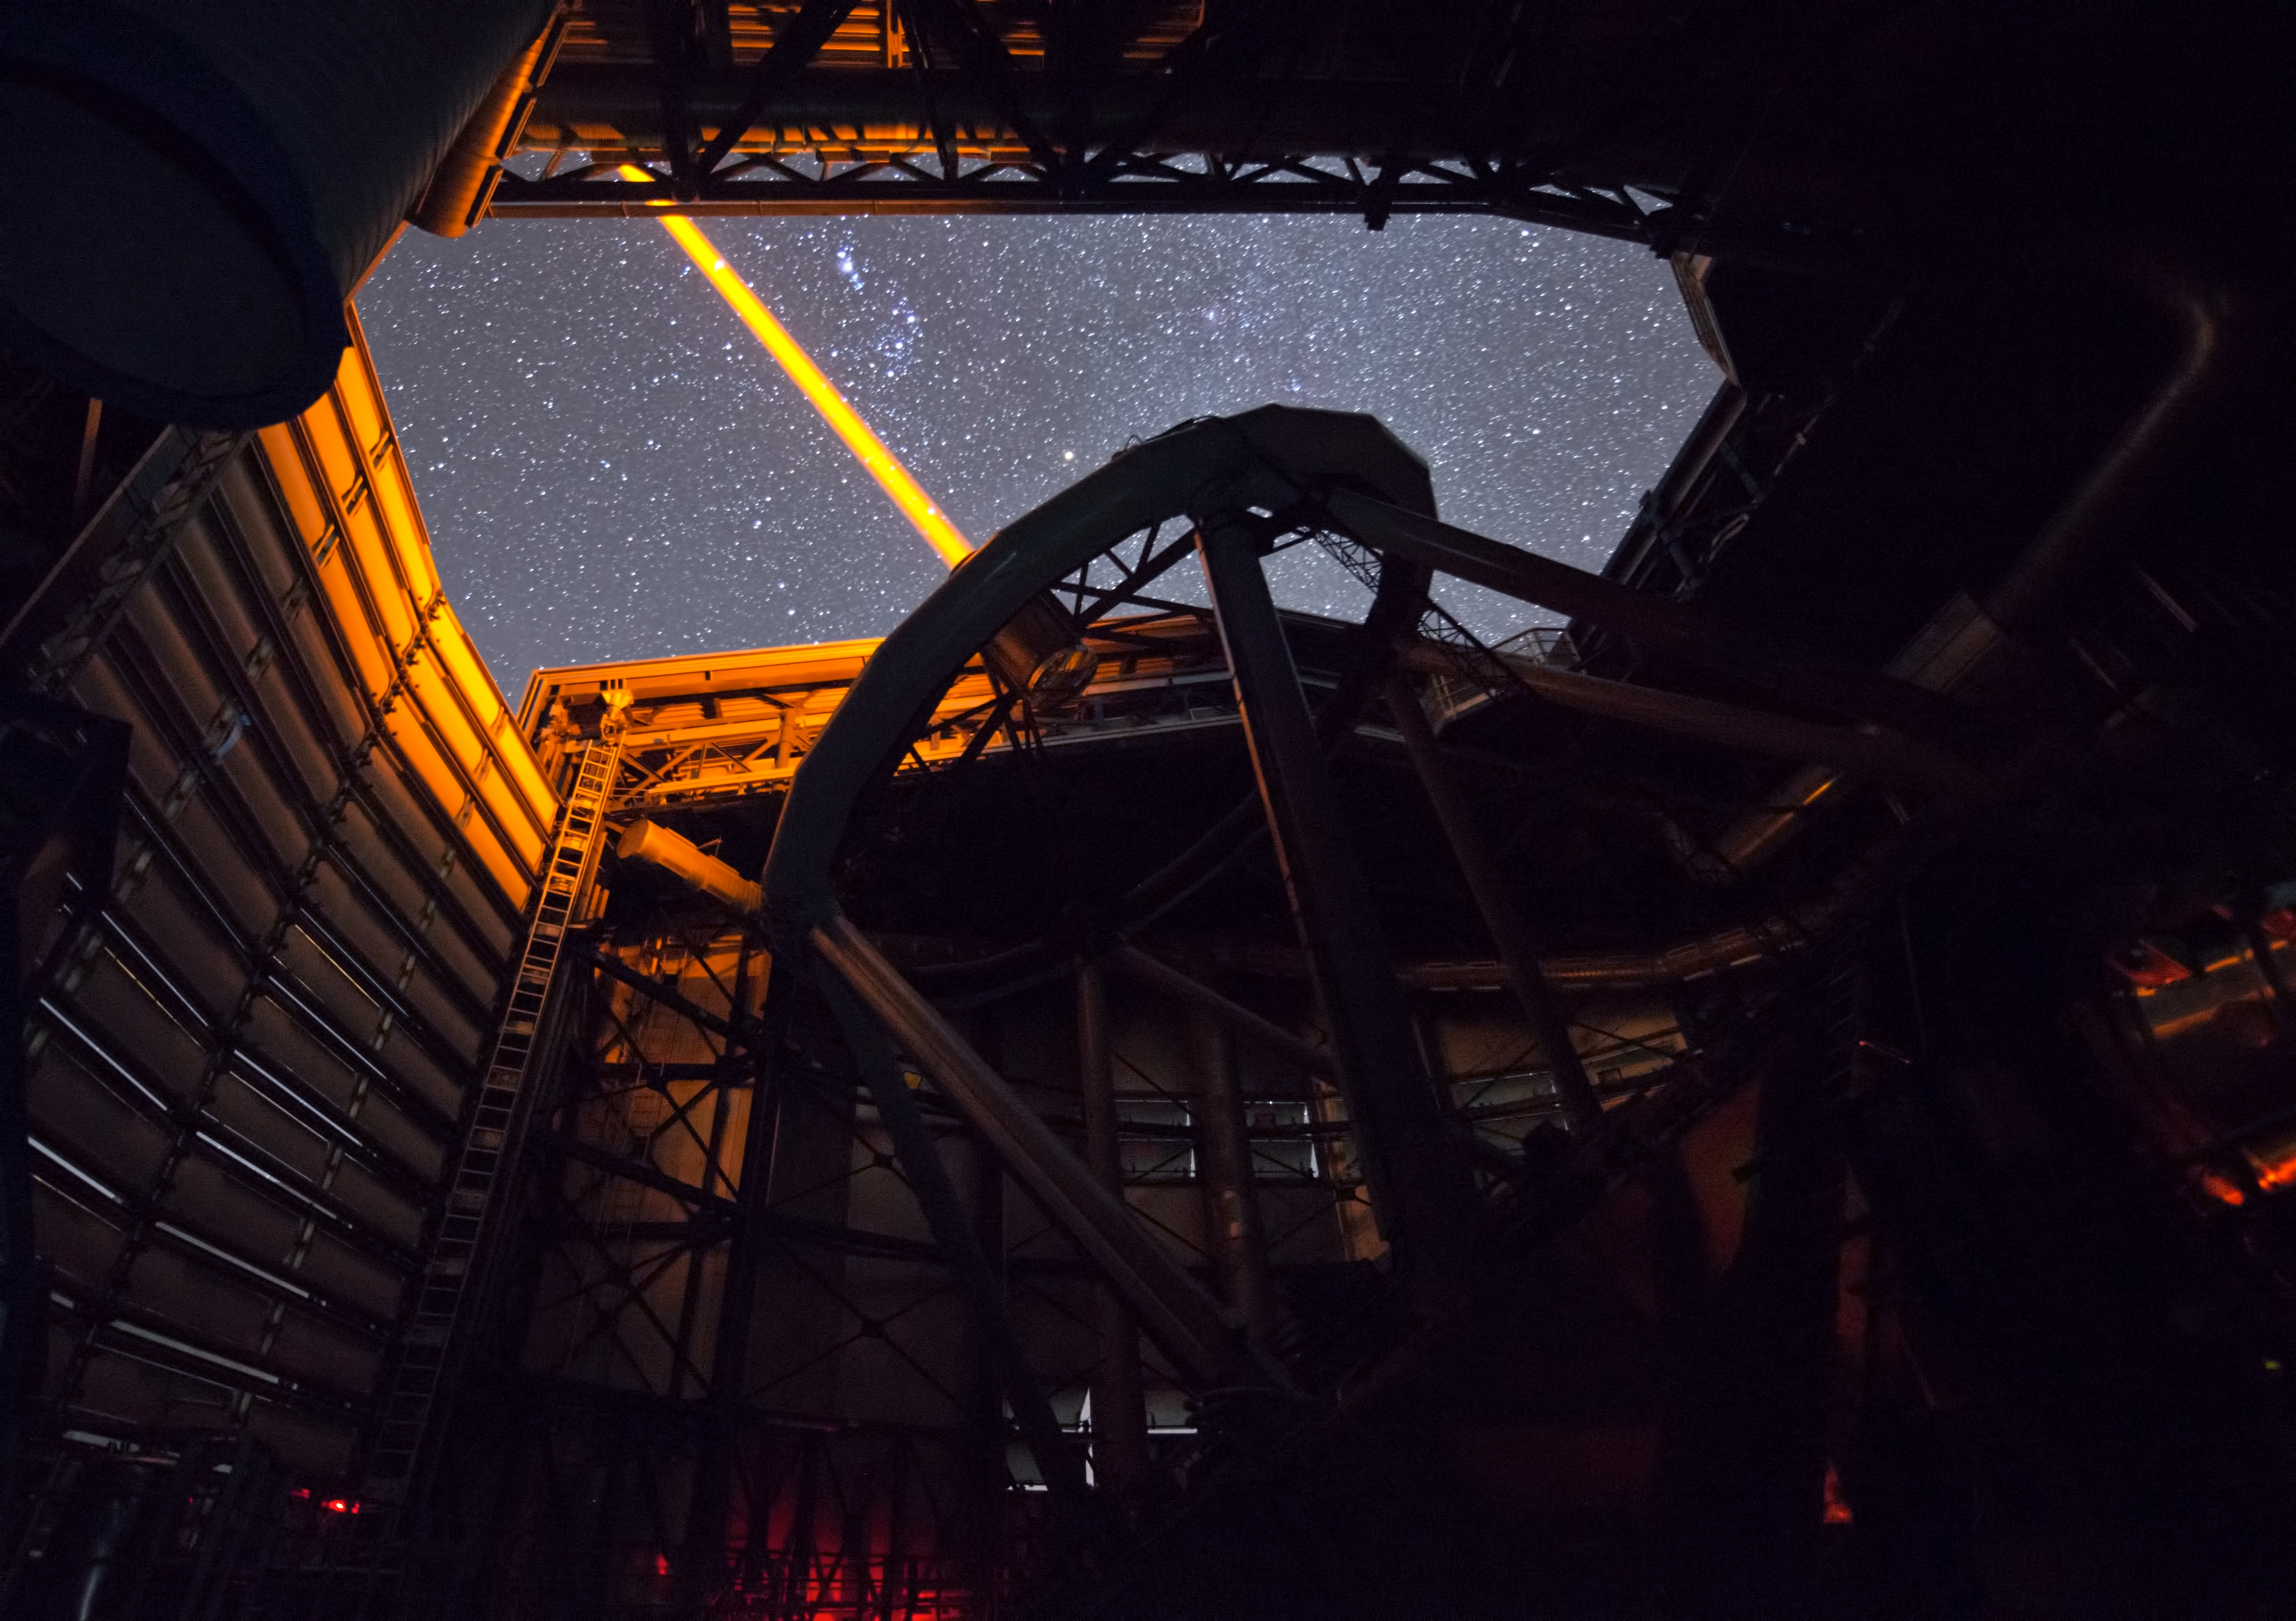

PARLA laser at the VLT

The PARLA laser is used to generate an artificial star about 90 kilometres up in the atmosphere. By creating and observing such a bright point of light astronomers can probe the turbulence in the layers of the atmosphere above the telescope. This information is then used to adjust deformable mirrors in real time in order to correct most of the disturbances caused by the constant movement of atmosphere and create much sharper images. Read more on the ESO announcement ann13010.

Credit: ESO/G.Hüdepohl (atacamaphoto.com)